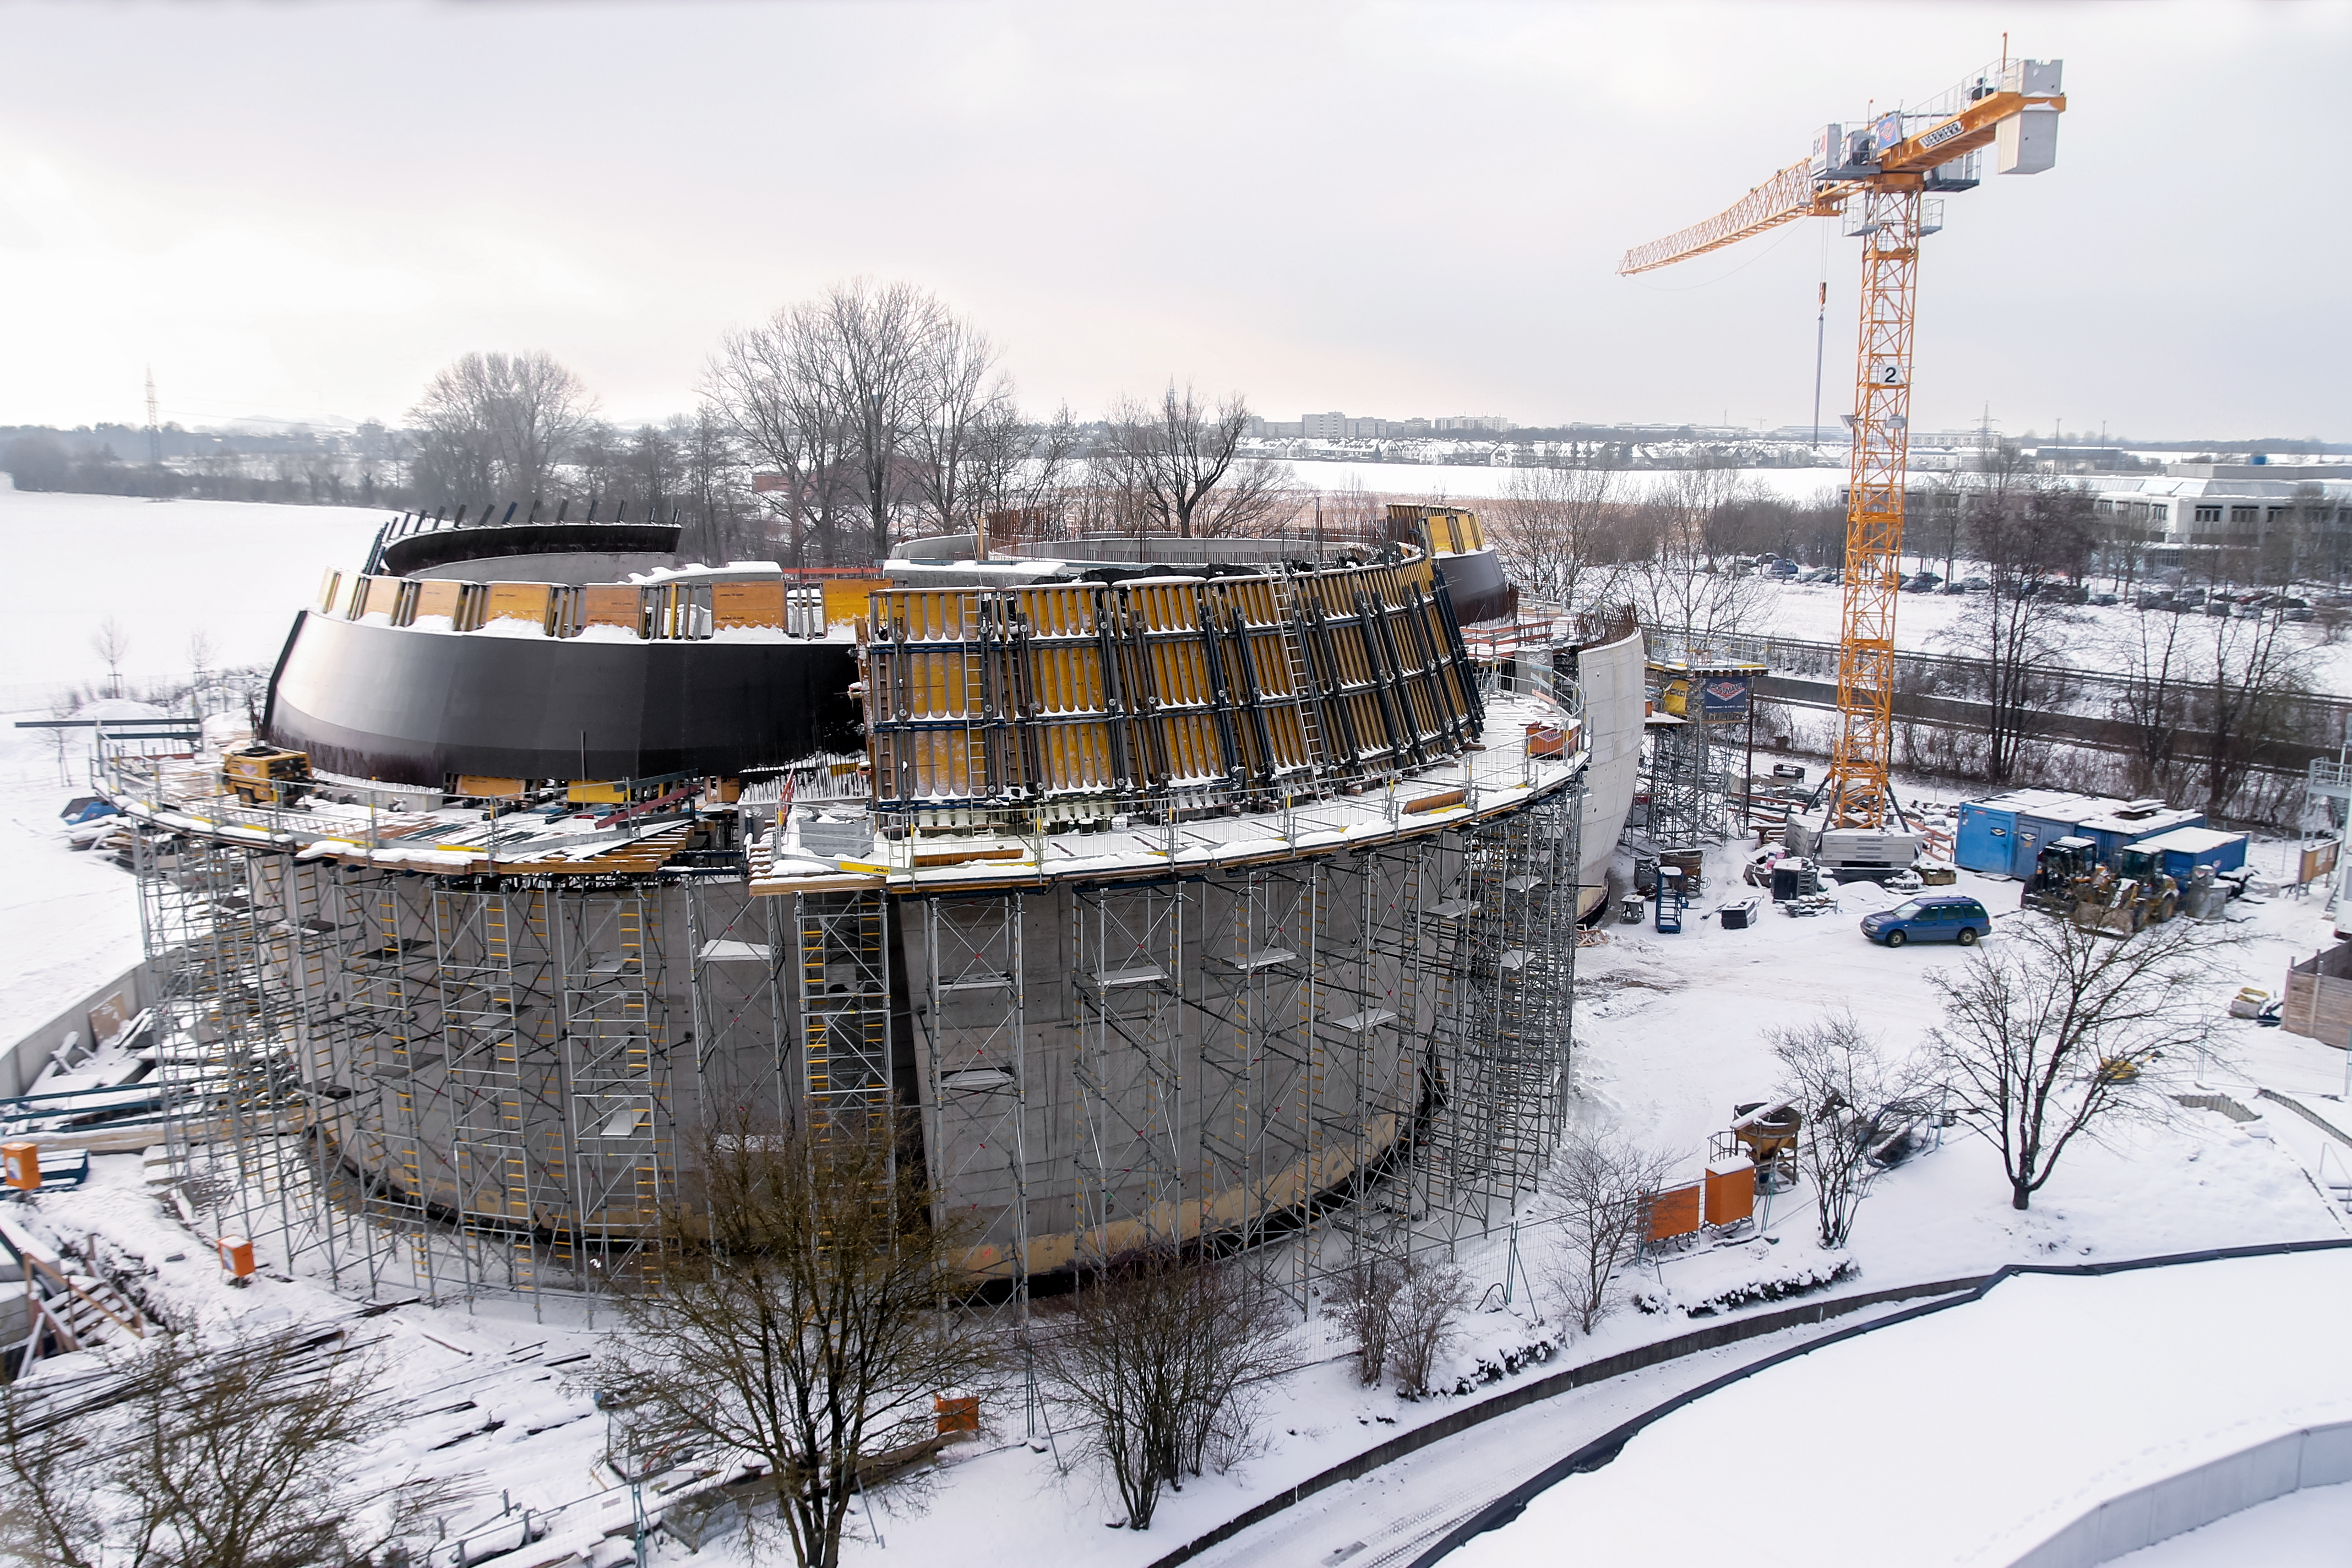

Building up the ESO Supernova

The construction work for the ESO Supernova started in February 2015 at ESO Headquarters in Garching, Germany, after years of planning. After passing through summer and winter times, the building is scheduled to open to the public in spring 2018.

Credit: ESO